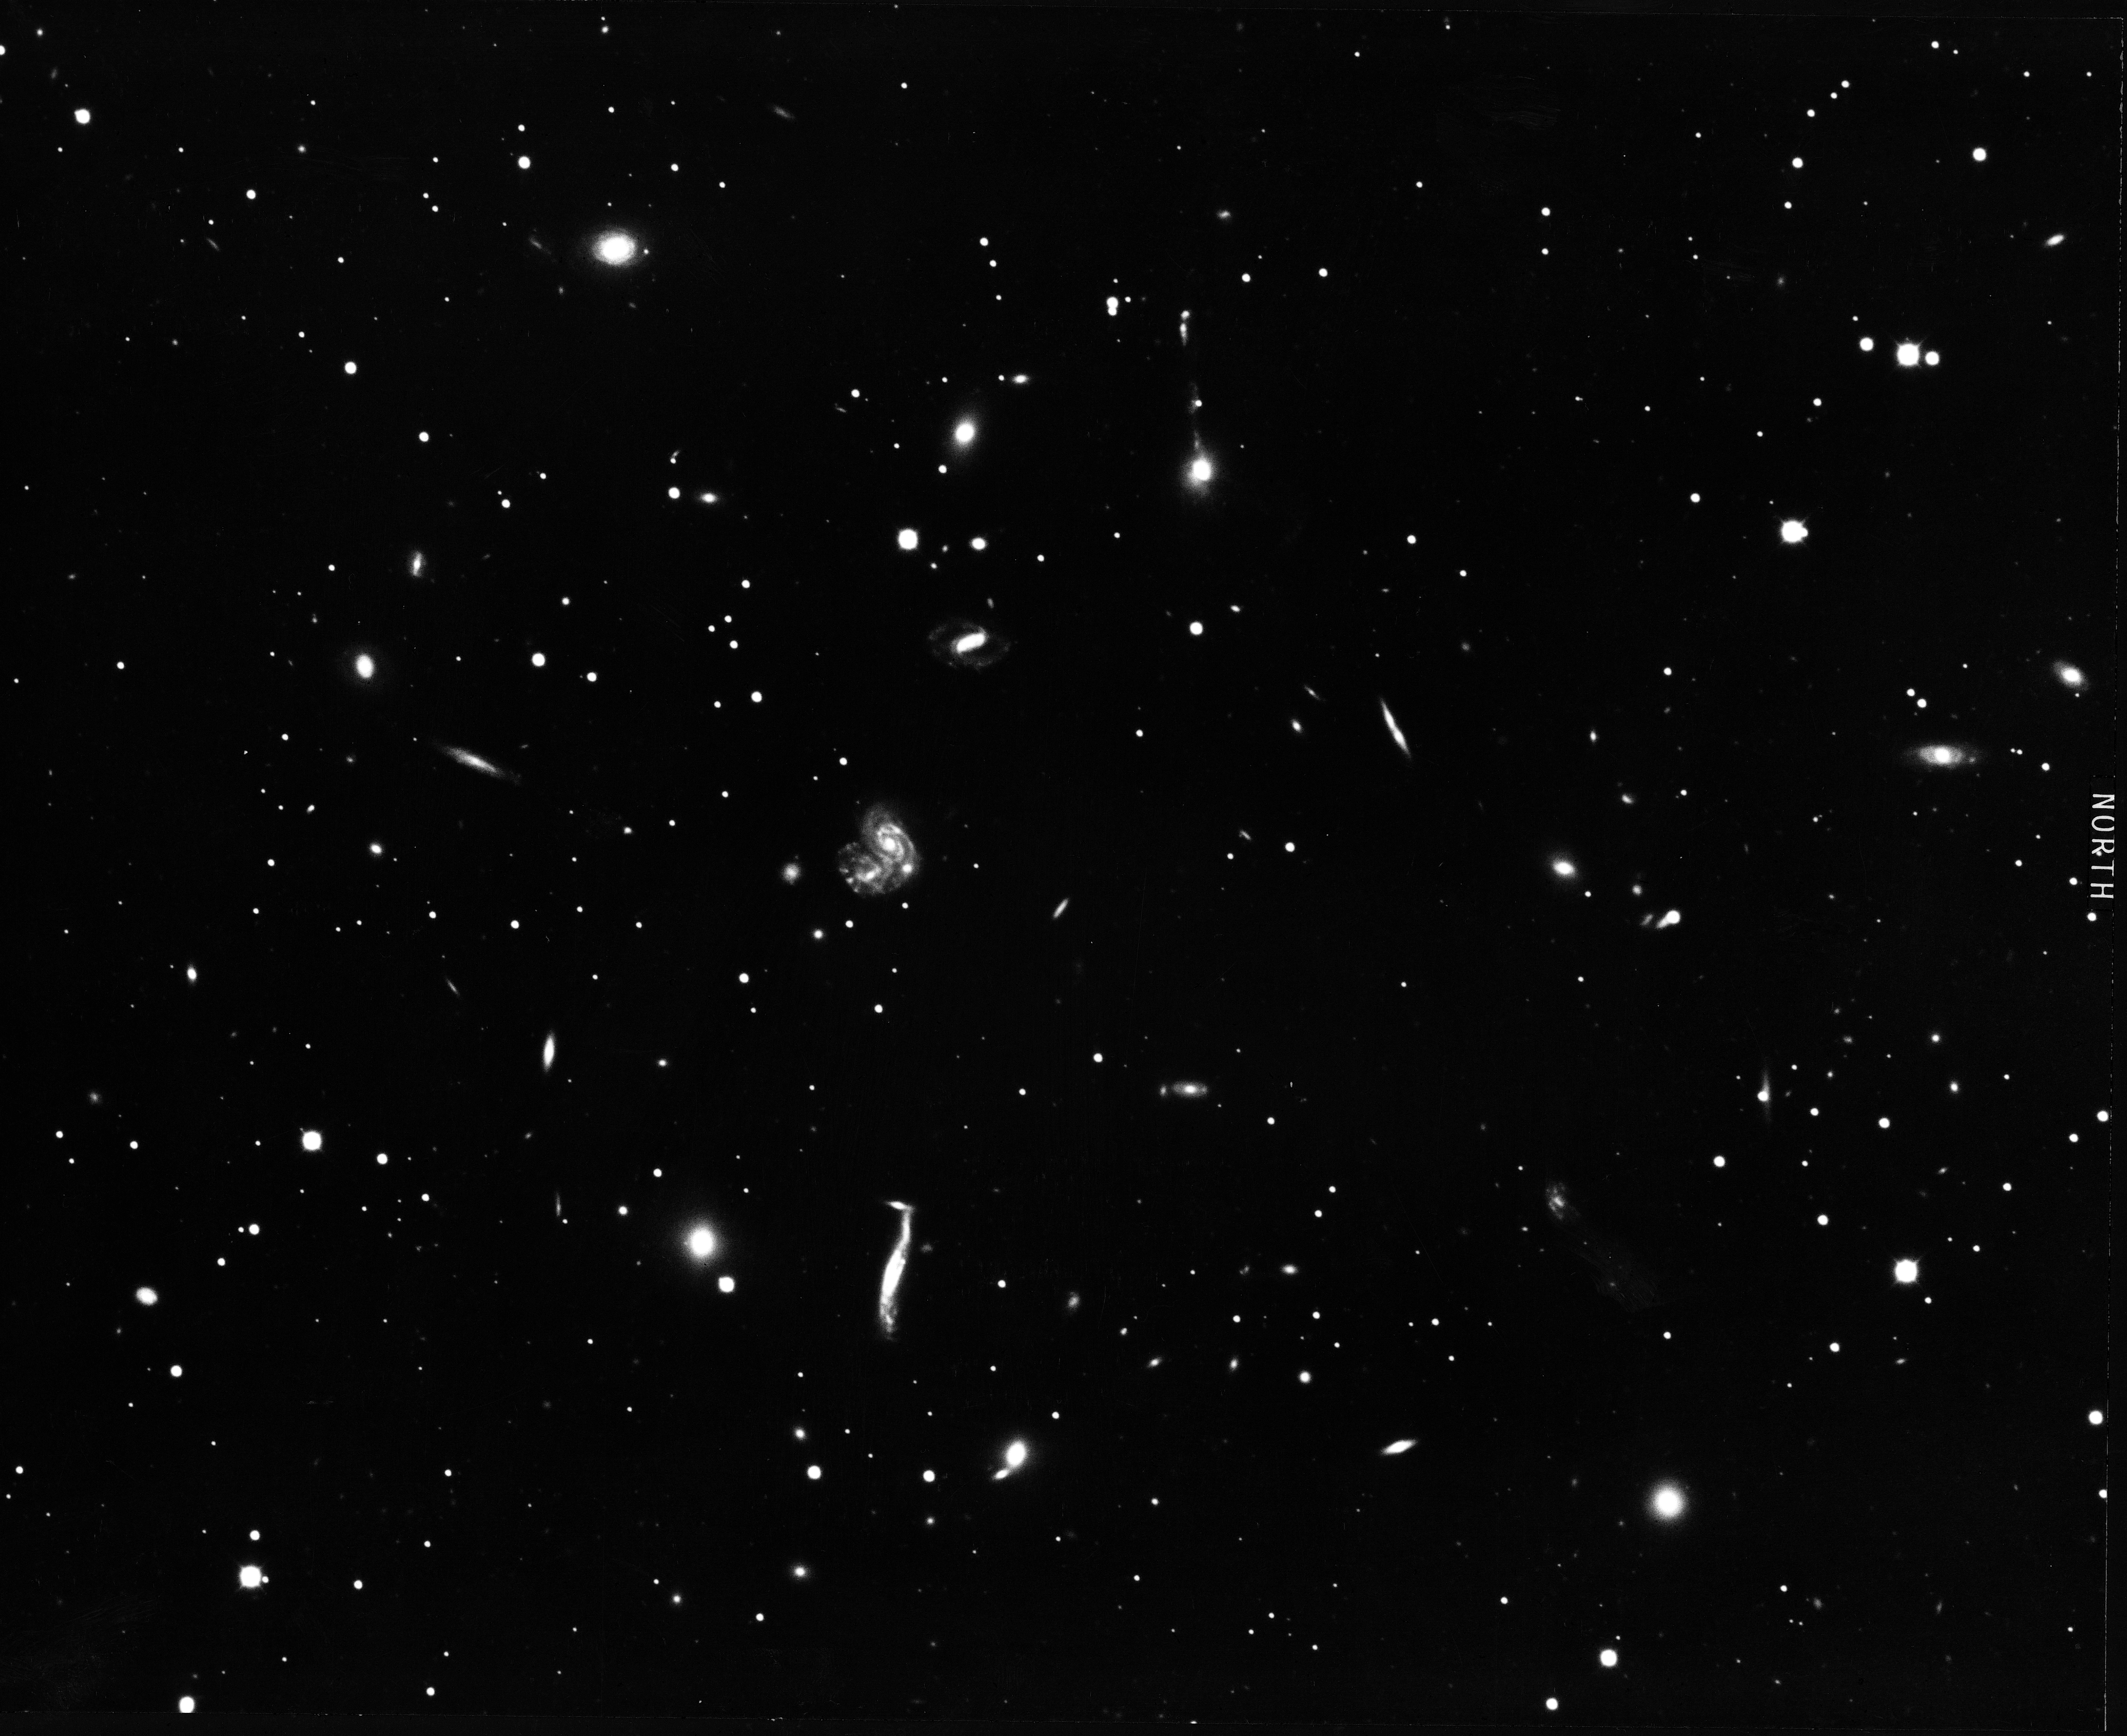

Cluster of galaxies in Hercules

Abell 2151, the Hercules cluster, is a small, irregular cluster, with a core membership of fewer than 100 galaxies, and no strongly dominant central galaxy. It is more than 360 million light-years away and probably contains 1000 billion solar masses of sundry materials. It contains the two peculiar systems Arp 71 (NGC6045) and Arp 272 (NGC6050+IC1179). KPNO 4-meter Mayall telescope, 1974.

Credit: NOIRLab/AURA/NSF